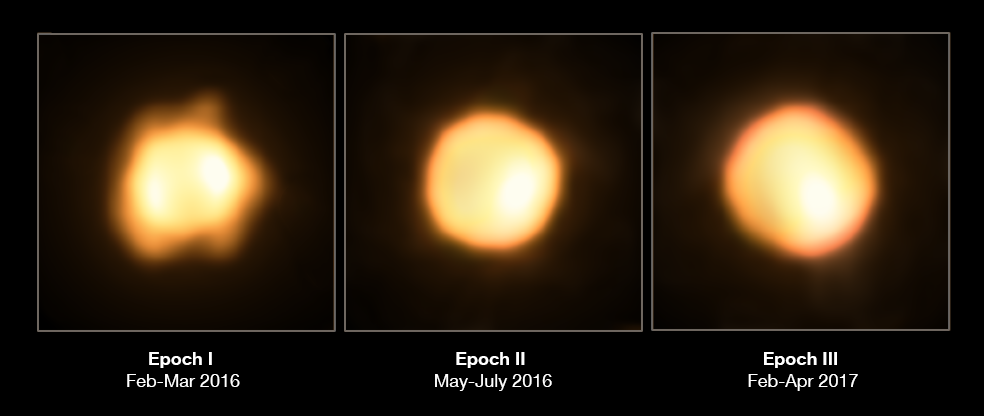

VLTI Revisits the Largest Yellow Hypergiant Ever Discovered

It may not look like much, but this blob shows a remarkable star named V766 Centauri (V766 Cen for short) and its close companion. It was first studied and classified a few years ago by researchers using ESO's Very Large Telescope Interferometer (VLTI) when it was found to be something known as a yellow hypergiant, a massive and luminous type of star that is extremely rare — and extremely big! Measuring over 1400 times the diameter of the Sun, V766 Cen was not only the largest star of its type ever discovered, but also one of the ten largest stars ever found.

However, a recent study has instead suggested that V766 Cen is likely to be in the phase of life just prior to that of a yellow hypergiant: an evolved red supergiant, which is losing mass so fast that it will eventually transition back into a warmer yellow supergiant for a short period of time. Either way, the star is a true behemoth, and of huge interest to scientists wishing to understand more about this unusual stage in the life cycle of stars.

A team of scientists has now used the VLTI again to study V766 Cen in greater detail. Using the array’s four auxiliary telescopes and an instrument mounted on the VLTI known as PIONIER (the Precision Integrated-Optics Near-infrared Imaging ExpeRiment), the team imaged V766 Centauri and its close companion in striking detail. They found this companion to be smaller and cooler than its partner — likely a cool giant or supergiant with a radius of around 650 times that of the Sun. Close companions are thought to be typical for massive stars and are important in the processes of stellar evolution.

This Picture of the Week shows V766 Cen as it was seen over three periods of time. These images actually contain both V766 Cen and its companion — in the first image the companion is passing behind V766 Cen, but in the second and third images the companion is passing in front and is visible as a bright patch.

Credit: ESO/M. Wittkowski (ESO)